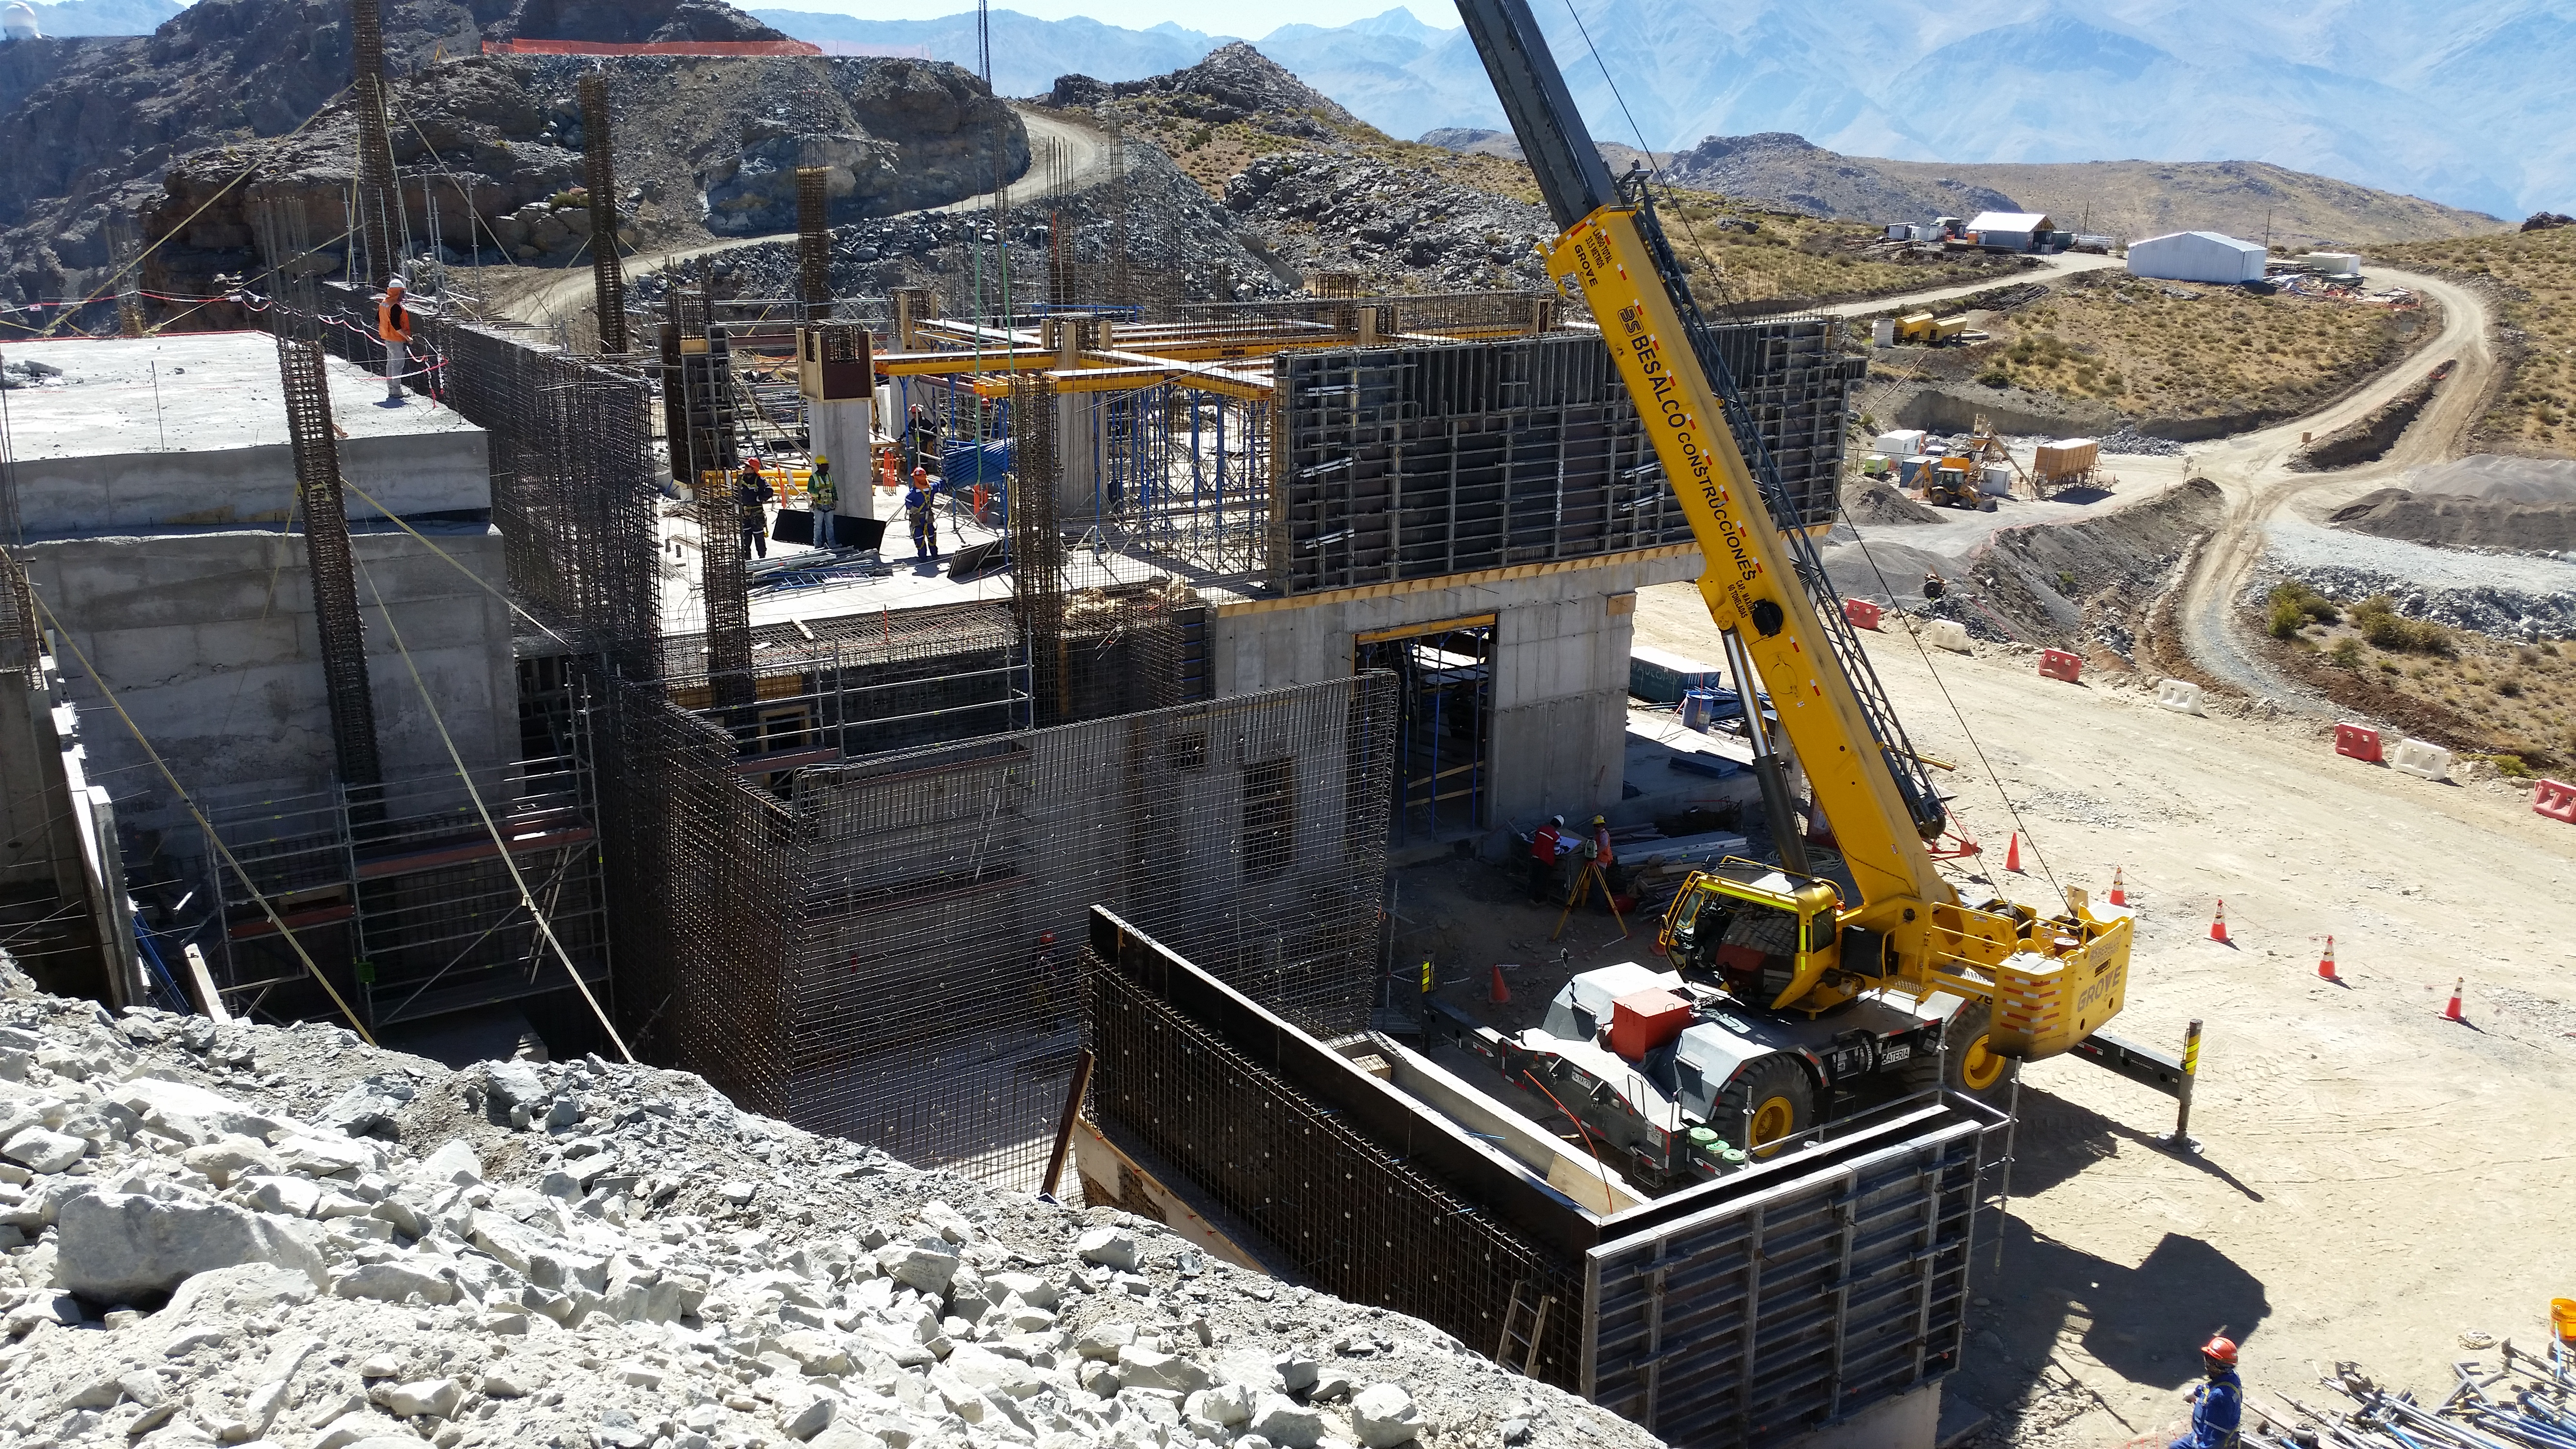

rubin-20160209-110730

Other views of progress on the third level.

Credit: Rubin Observatory/NSF/AURA